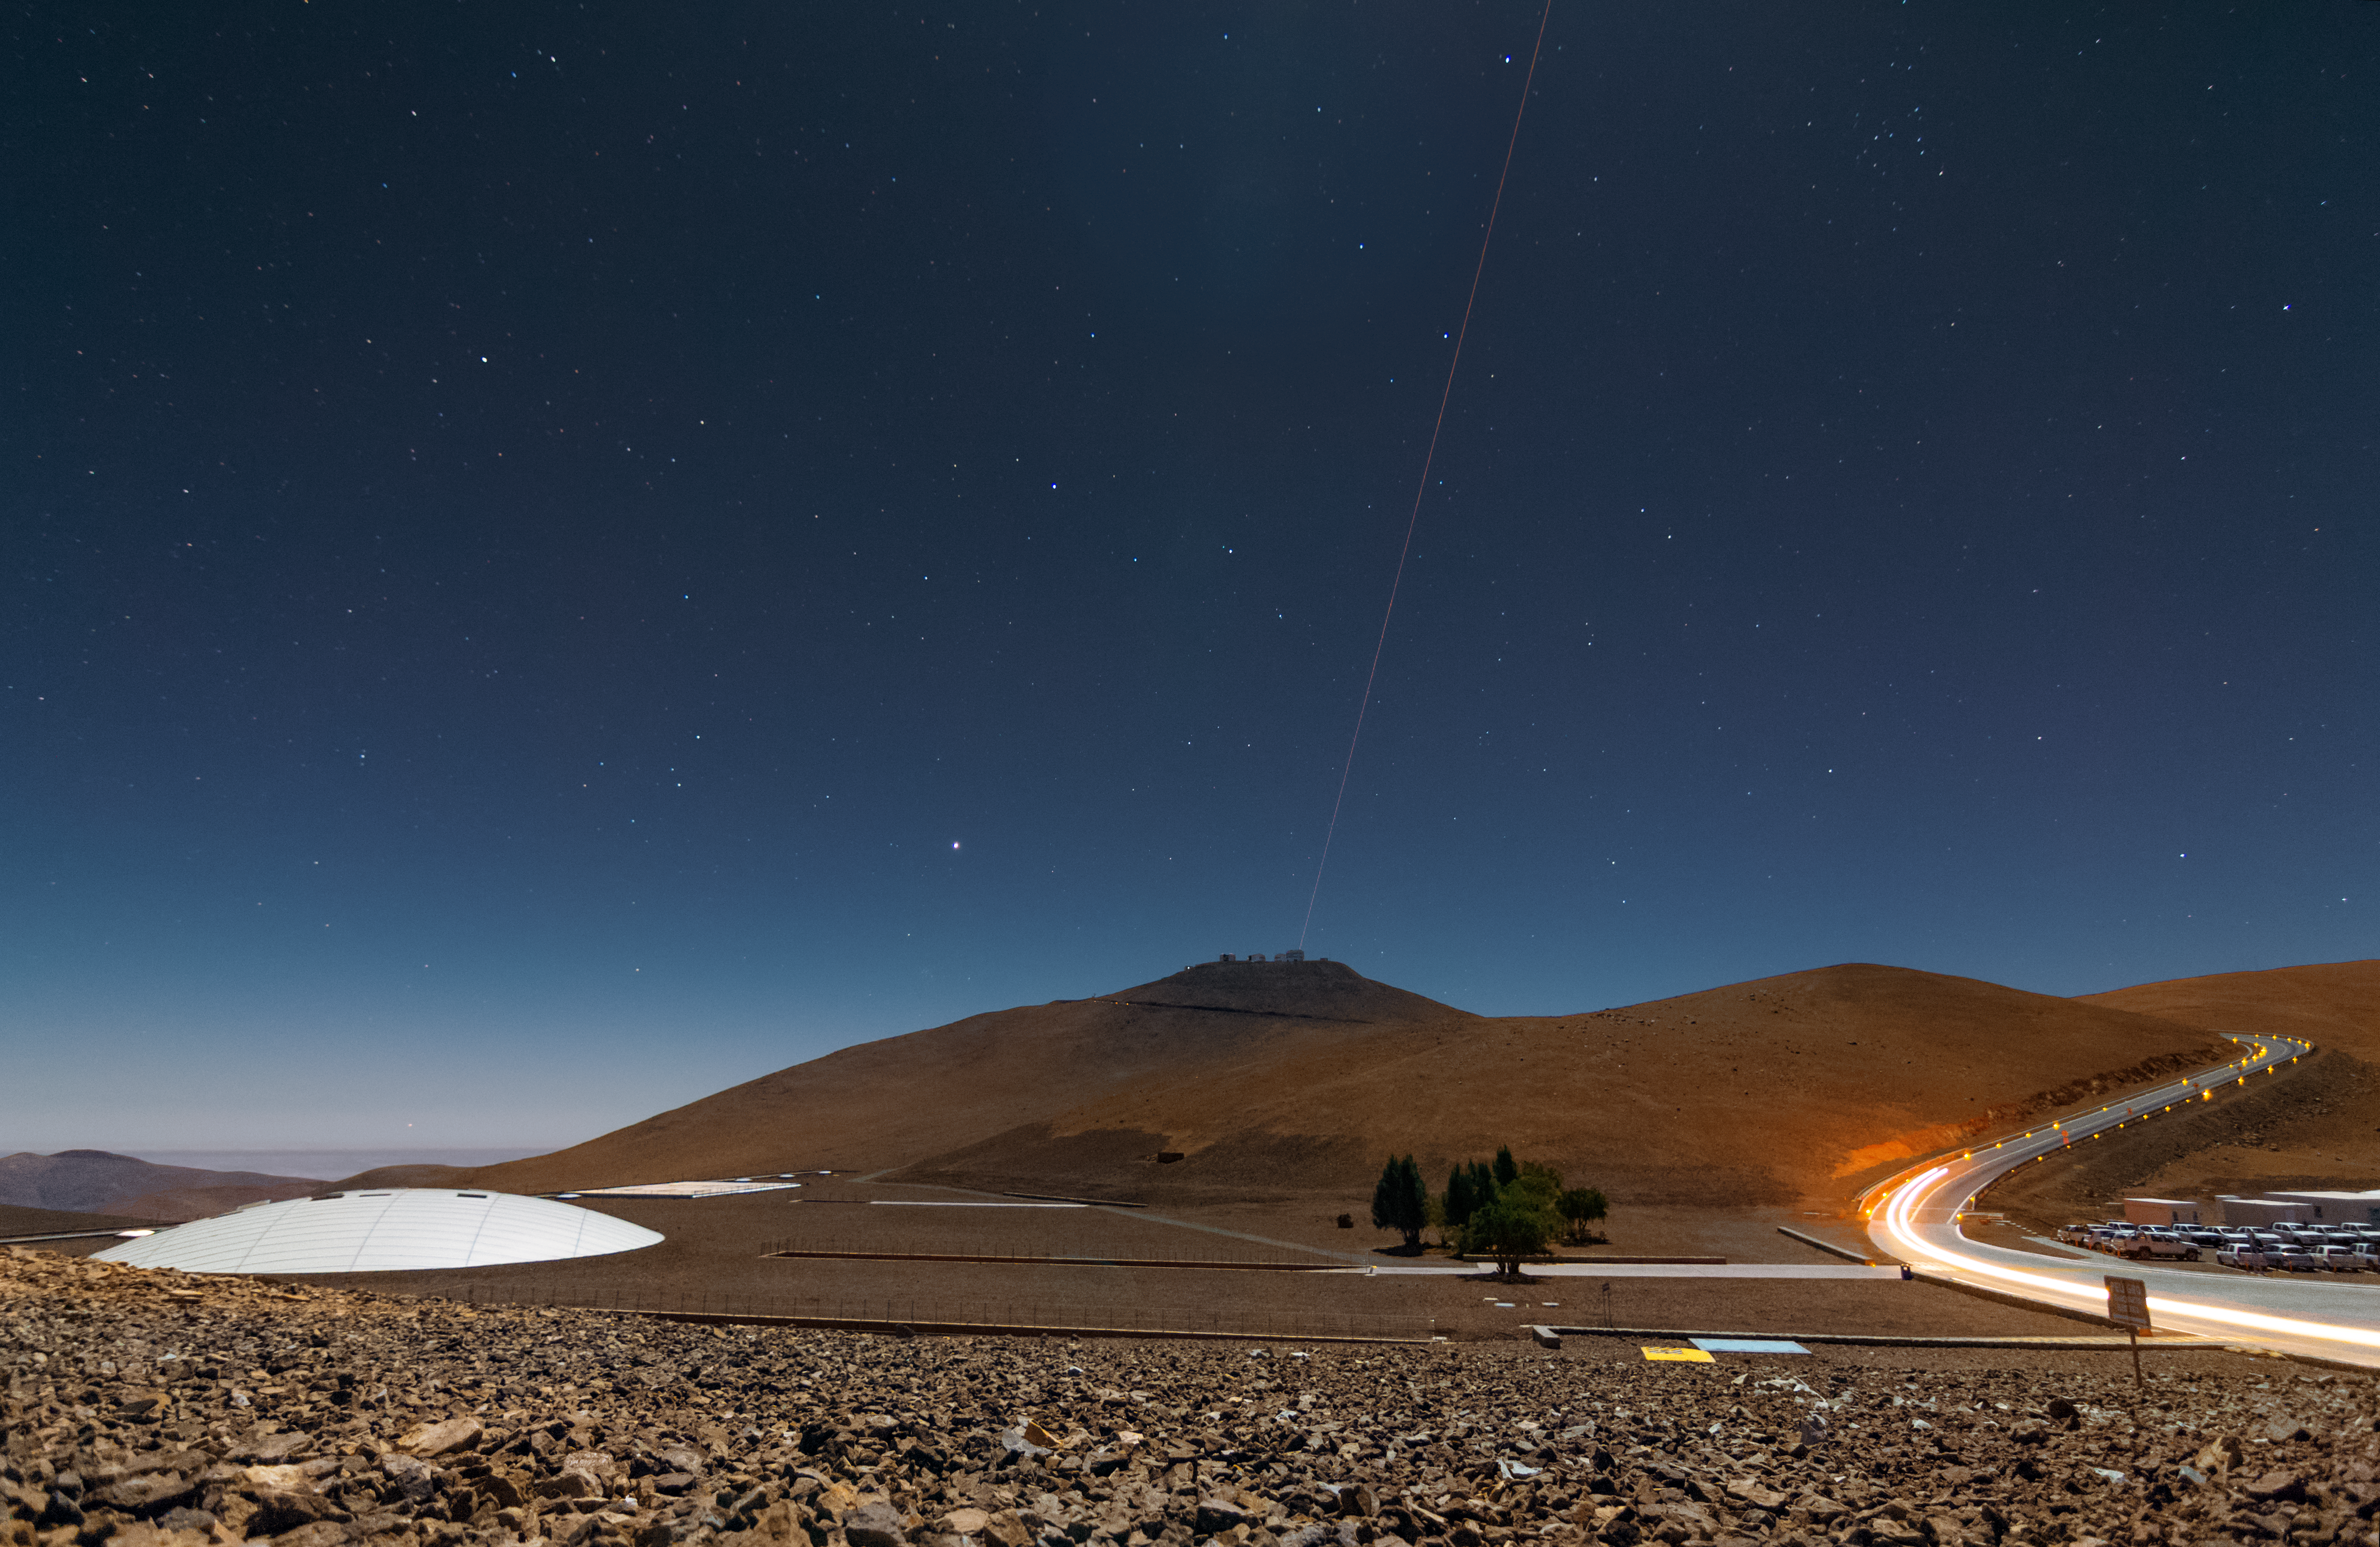

First light of new laser on Adaptive Optics Facility at Paranal

The 4 Laser Guide Star Facility (4LGSF) team have achieved first light with the first of four laser guide star units on Unit Telescope 4 (UT4) of ESO’s Very Large Telescope at Paranal. This is a key step on the way to creating the full Adaptive Optics Facility.

First light took place on the night of Wednesday 29 April 2015 and this picture shows the laser being launched into the night sky.

Credit: ESO/J. Girard (djulik.com)